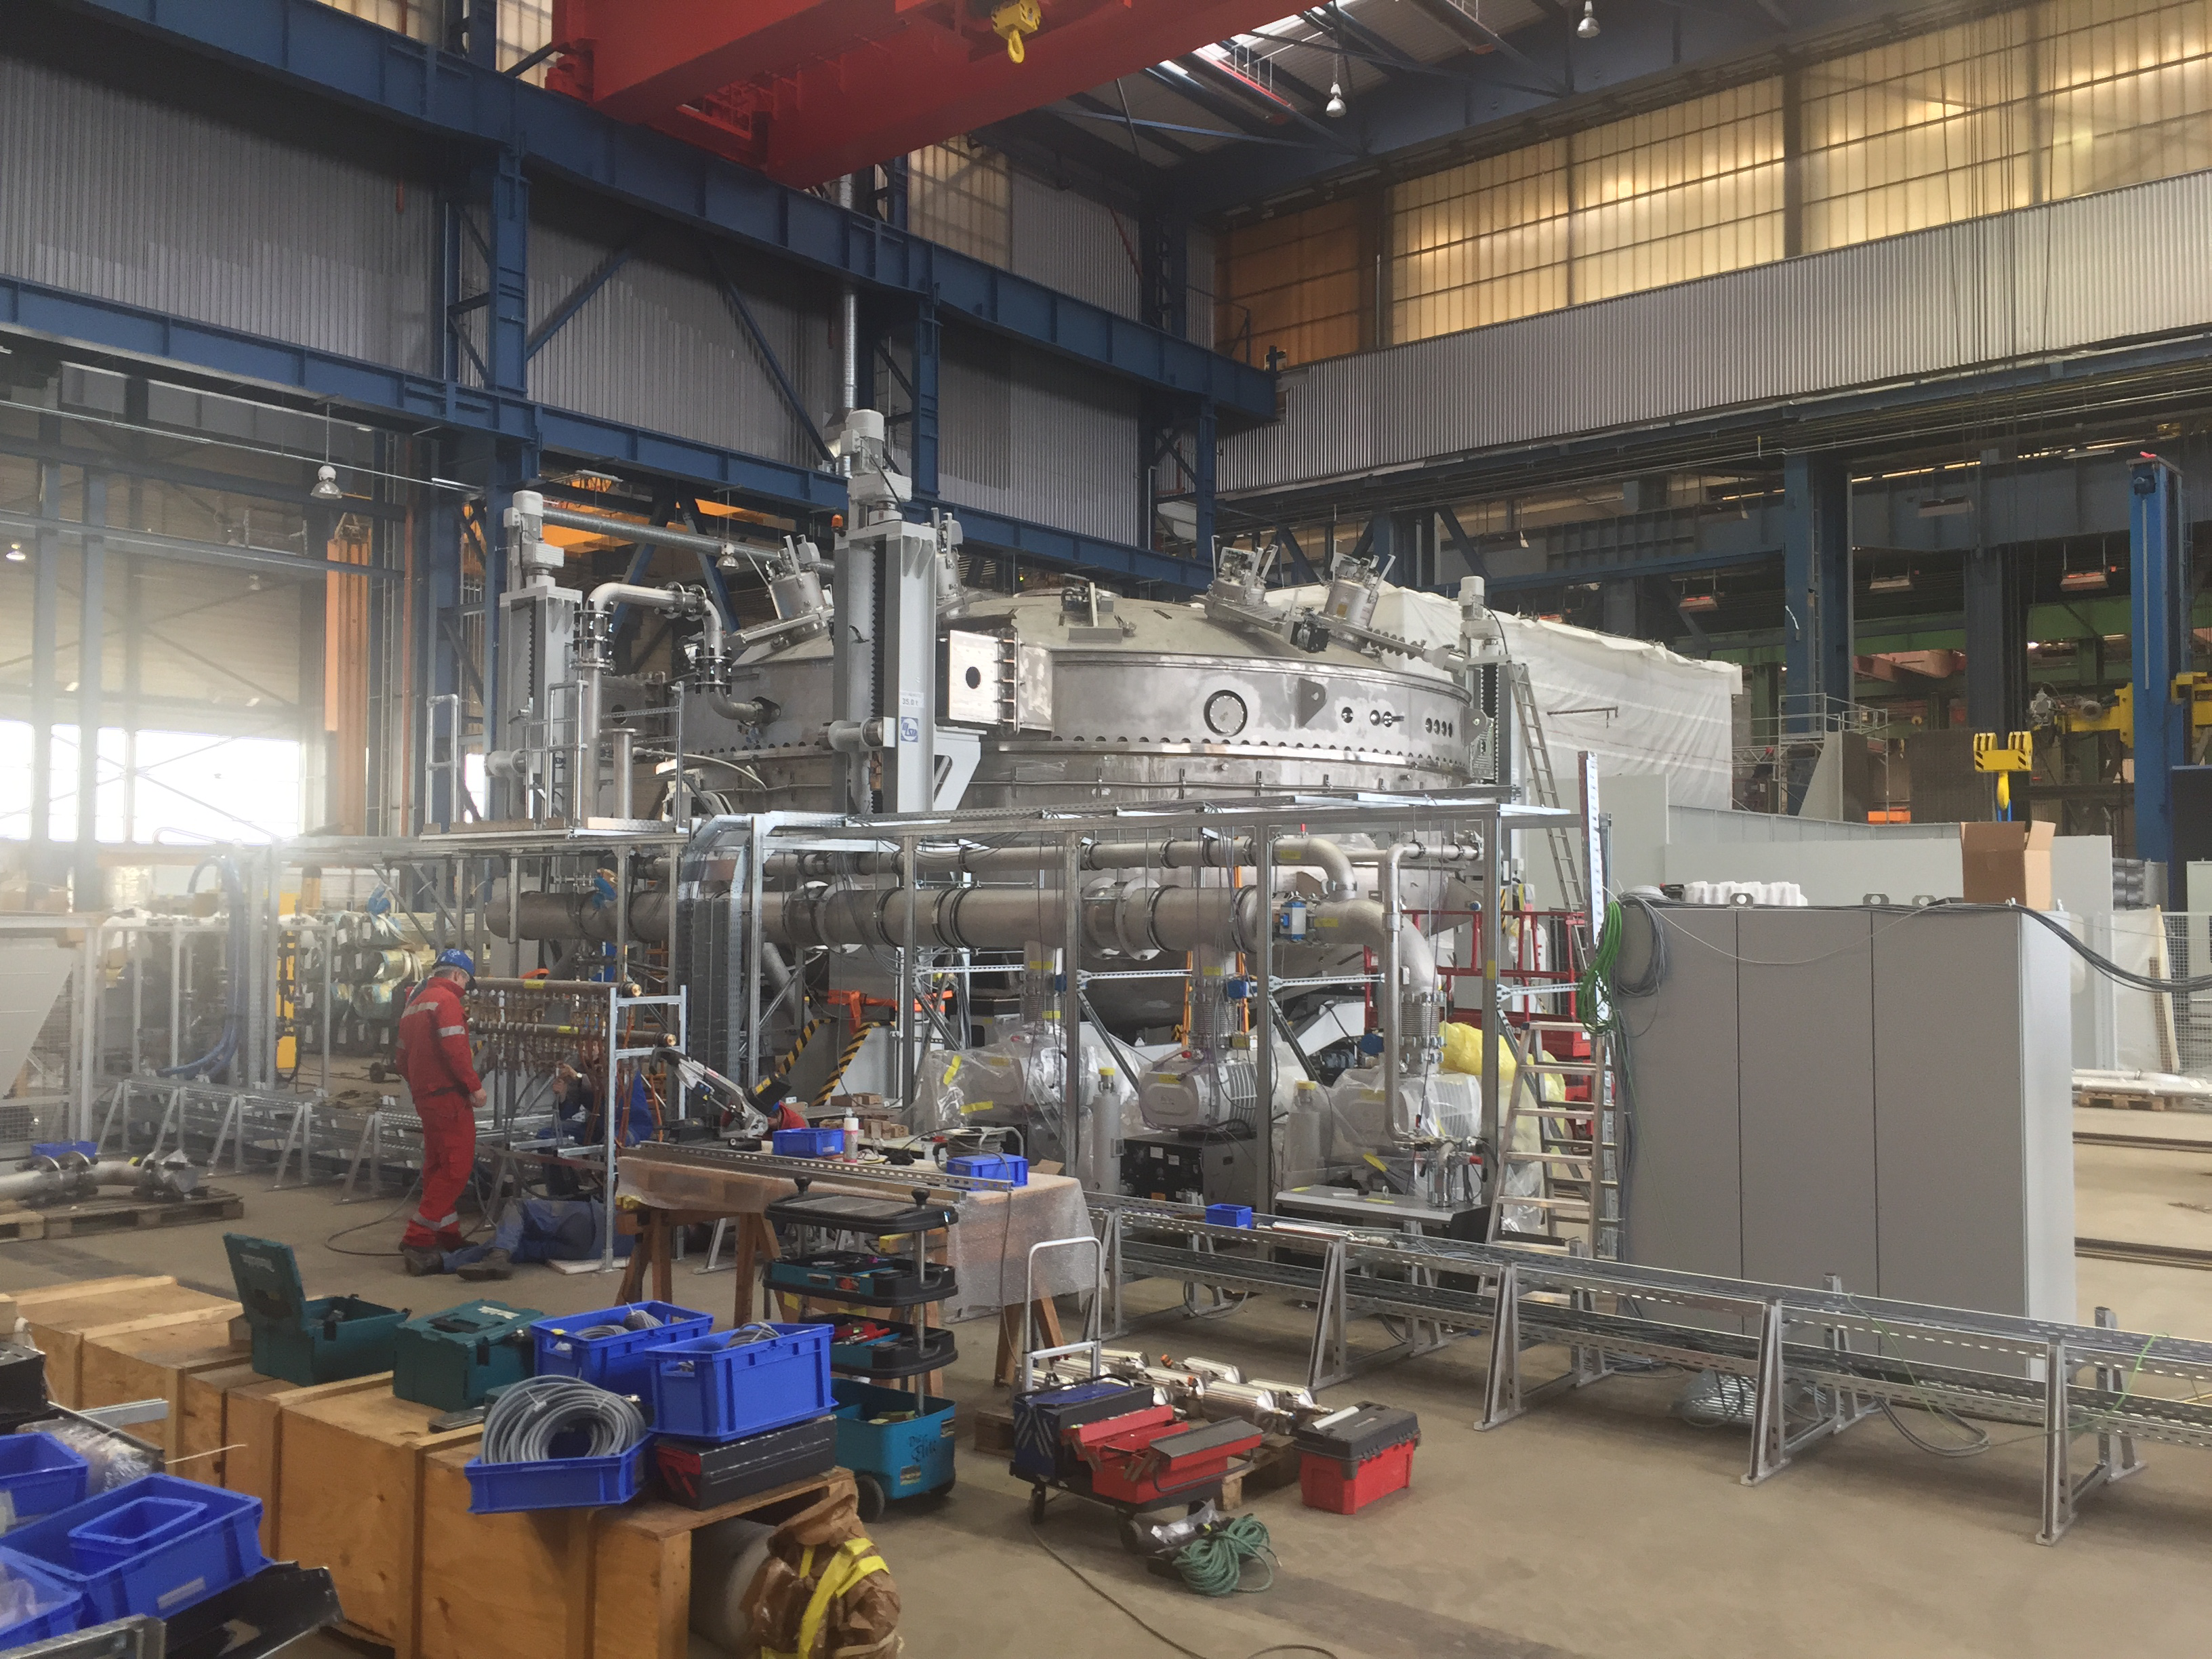

Coating Plant Progress

Telescope & Site team members Tomislav Vucina and Doug Neil travelled to Germany recently to review progress on the Coating Plant, which will be used to aluminize both LSST’s Primary/Tertiary Mirror (M1M3) and its Secondary Mirror (M2). At the MAN factory in Deggendorf, the LSST Team verified that major components of the Coating Chamber Assembly are already in place. The team then traveled to the Von Ardenne facilities in Dresden, where they inspected the Washing Boom and other components of the already-assembled Washing Station. The 9-meter Coating Chamber is still scheduled to be shipped to Chile in May 2018, and to be ready for initial coating of the M1M3 and M2 mirrors in September 2018. This photo shows a side view of the Coating Chamber, showing the vacuum pumps that will be located on the side of the chamber. From right to left, the electrical panels that will control the vacuum system and the coating chamber movements, the roughing pumps, sealing system pumps, helium compressors, main glycol manifold, turbo pumps and heat-exchange unit.

Credit: Rubin Observatory/NSF/AURA